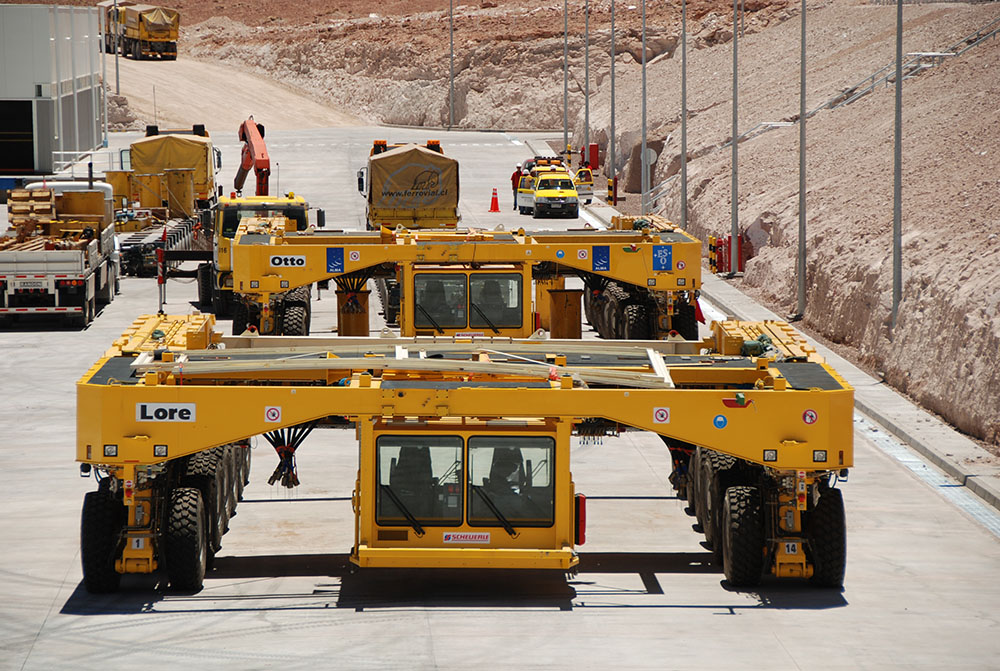

Transporter Construction

The transporter's mission is to transport antennas. It weighs 100 tons, has 28 wheels and four front, rear, 360 degree and crank steering modes, its transport capacity is 130 tons, and its loaded average speed is 12 km/h and 20 km/h when unloaded on a horizontal plane. The average transfer distance from the OSF to the AOS is around 26 km and its average time is 5 hours. In this photo: transporters move towards Chajnantor. In this photo: the transporter is assembled.

.

Credit: ALMA (ESO/NAOJ/NRAO)